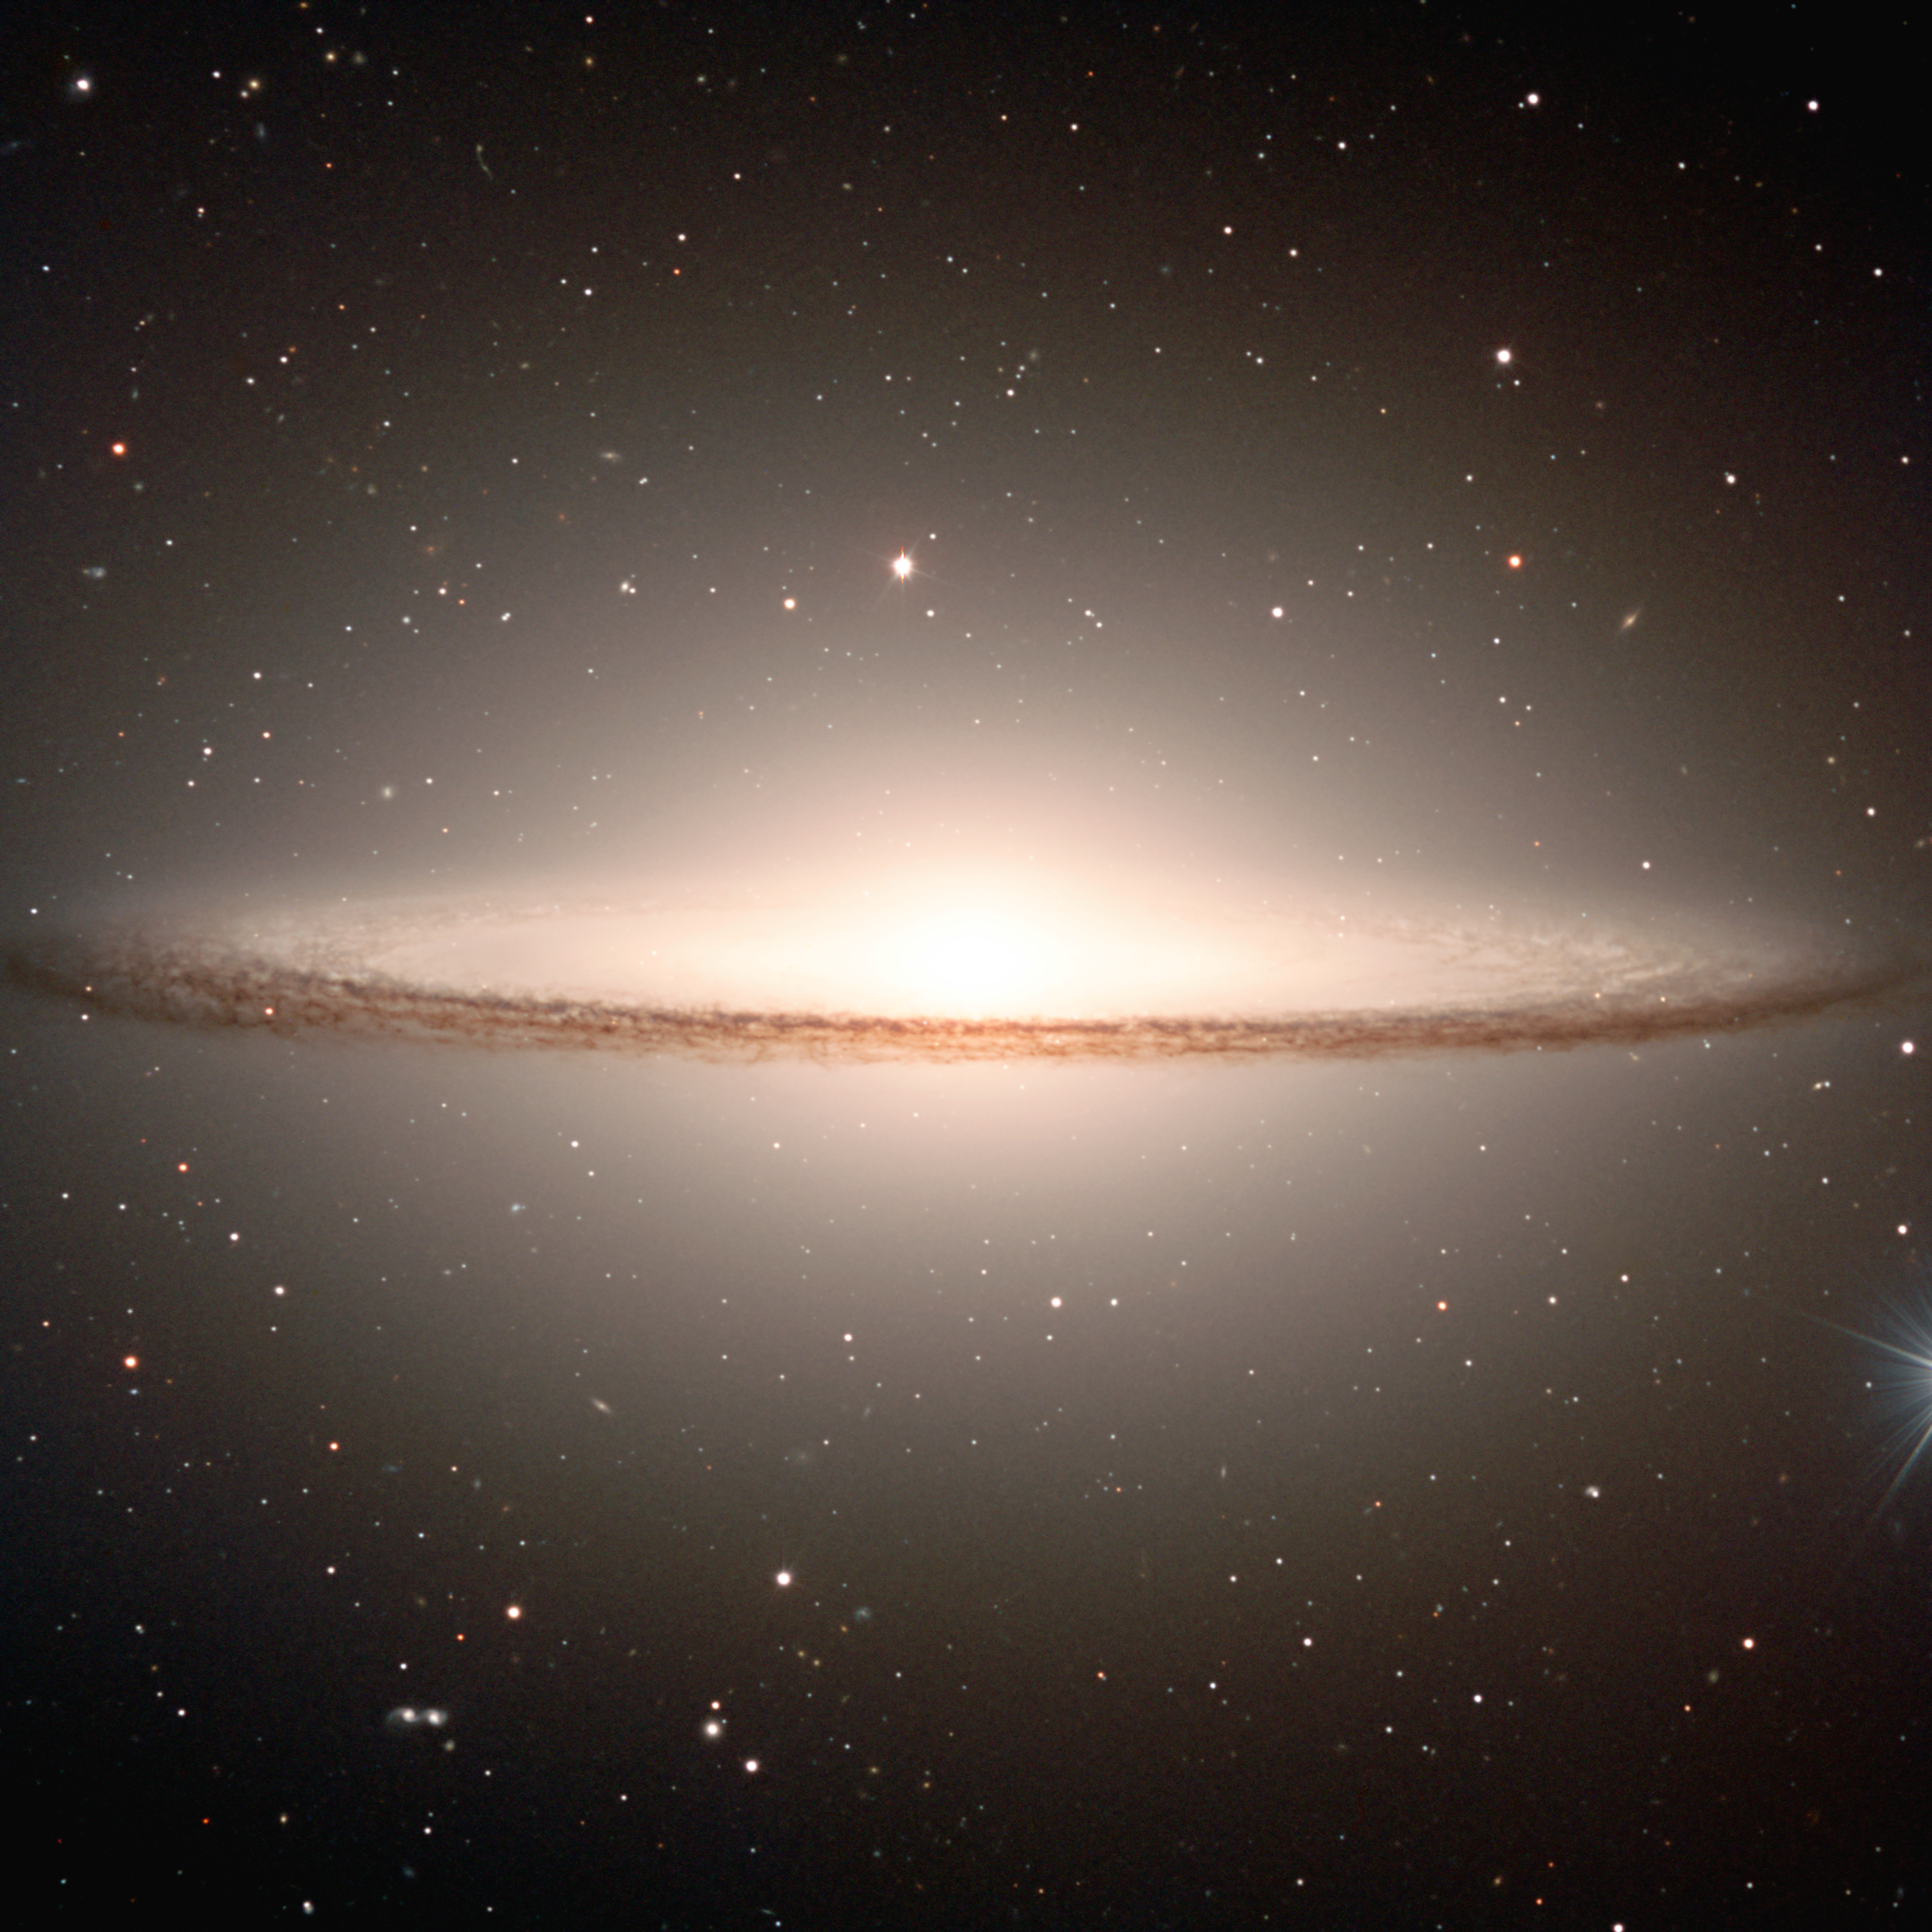

Fine shades of a Sombrero*

Image of the famous early-type spiral galaxy Messier 104, widely known as the "Sombrero" (the Mexican hat) because of its particular shape. The "Sombrero" is located in the constellation Virgo (The Virgin), at a distance of about 50 million light-years.

Messier 104 is the 104th object in the famous catalogue of nebulae by French astronomer Charles Messier (1730 - 1817). It was not included in the first two editions (with 45 objects in 1774; 103 in 1781), but Messier soon thereafter added it by hand in his personal copy as a "very faint nebula". The recession velocity, about 1000 km/sec, was first measured by American astronomer Vesto M. Slipher at the Lowell Observatory in 1912; he was also the first to detect the galaxy's rotation.

This galaxy is notable for its dominant nuclear bulge, composed primarily of mature stars, and its nearly edge-on disc composed of stars, gas, and intricately structured dust. The complexity of this dust, and the high resolution of this image, is most apparent directly in front of the bright nucleus, but is also very evident as dark absorbing lanes throughout the disc. A significant fraction of the galaxy disc is even visible on the far side of the source, despite its massive bulge.

A large number of small and slightly diffuse sources can be seen as a swarm in the halo of Messier 104. Most of these are globular clusters, similar to those found in our own Galaxy

This picture was obtained with FORS1 multi-mode instrument at VLT ANTU on January 30, 2000. It is a composite of three exposures in different wavebands. North is up and East is left.

Technical information : This composite image is based on three exposures from the FORS1 instrument at VLT ANTU. They were obtained at about 6:20 hrs UT on January 30, 2000, through V-band (central wavelength 554 nm; 112 nm Full Width Half Maximum (FWHM); exposure time 120 sec; here rendered as blue), R-band (657 nm; 150 nm FWHM; 120 sec; green) and I-band (768 nm; 138 nm FWHM, 240 sec; red). The seeing was 0.6–0.7 arcseconds.

This image is available as a mounted image in the ESOshop.

#L

Credit: ESO/P. Barthel Acknowledgments: Mark Neeser (Kapteyn Institute, Groningen) and Richard Hook (ST/ECF, Garching, Germany).